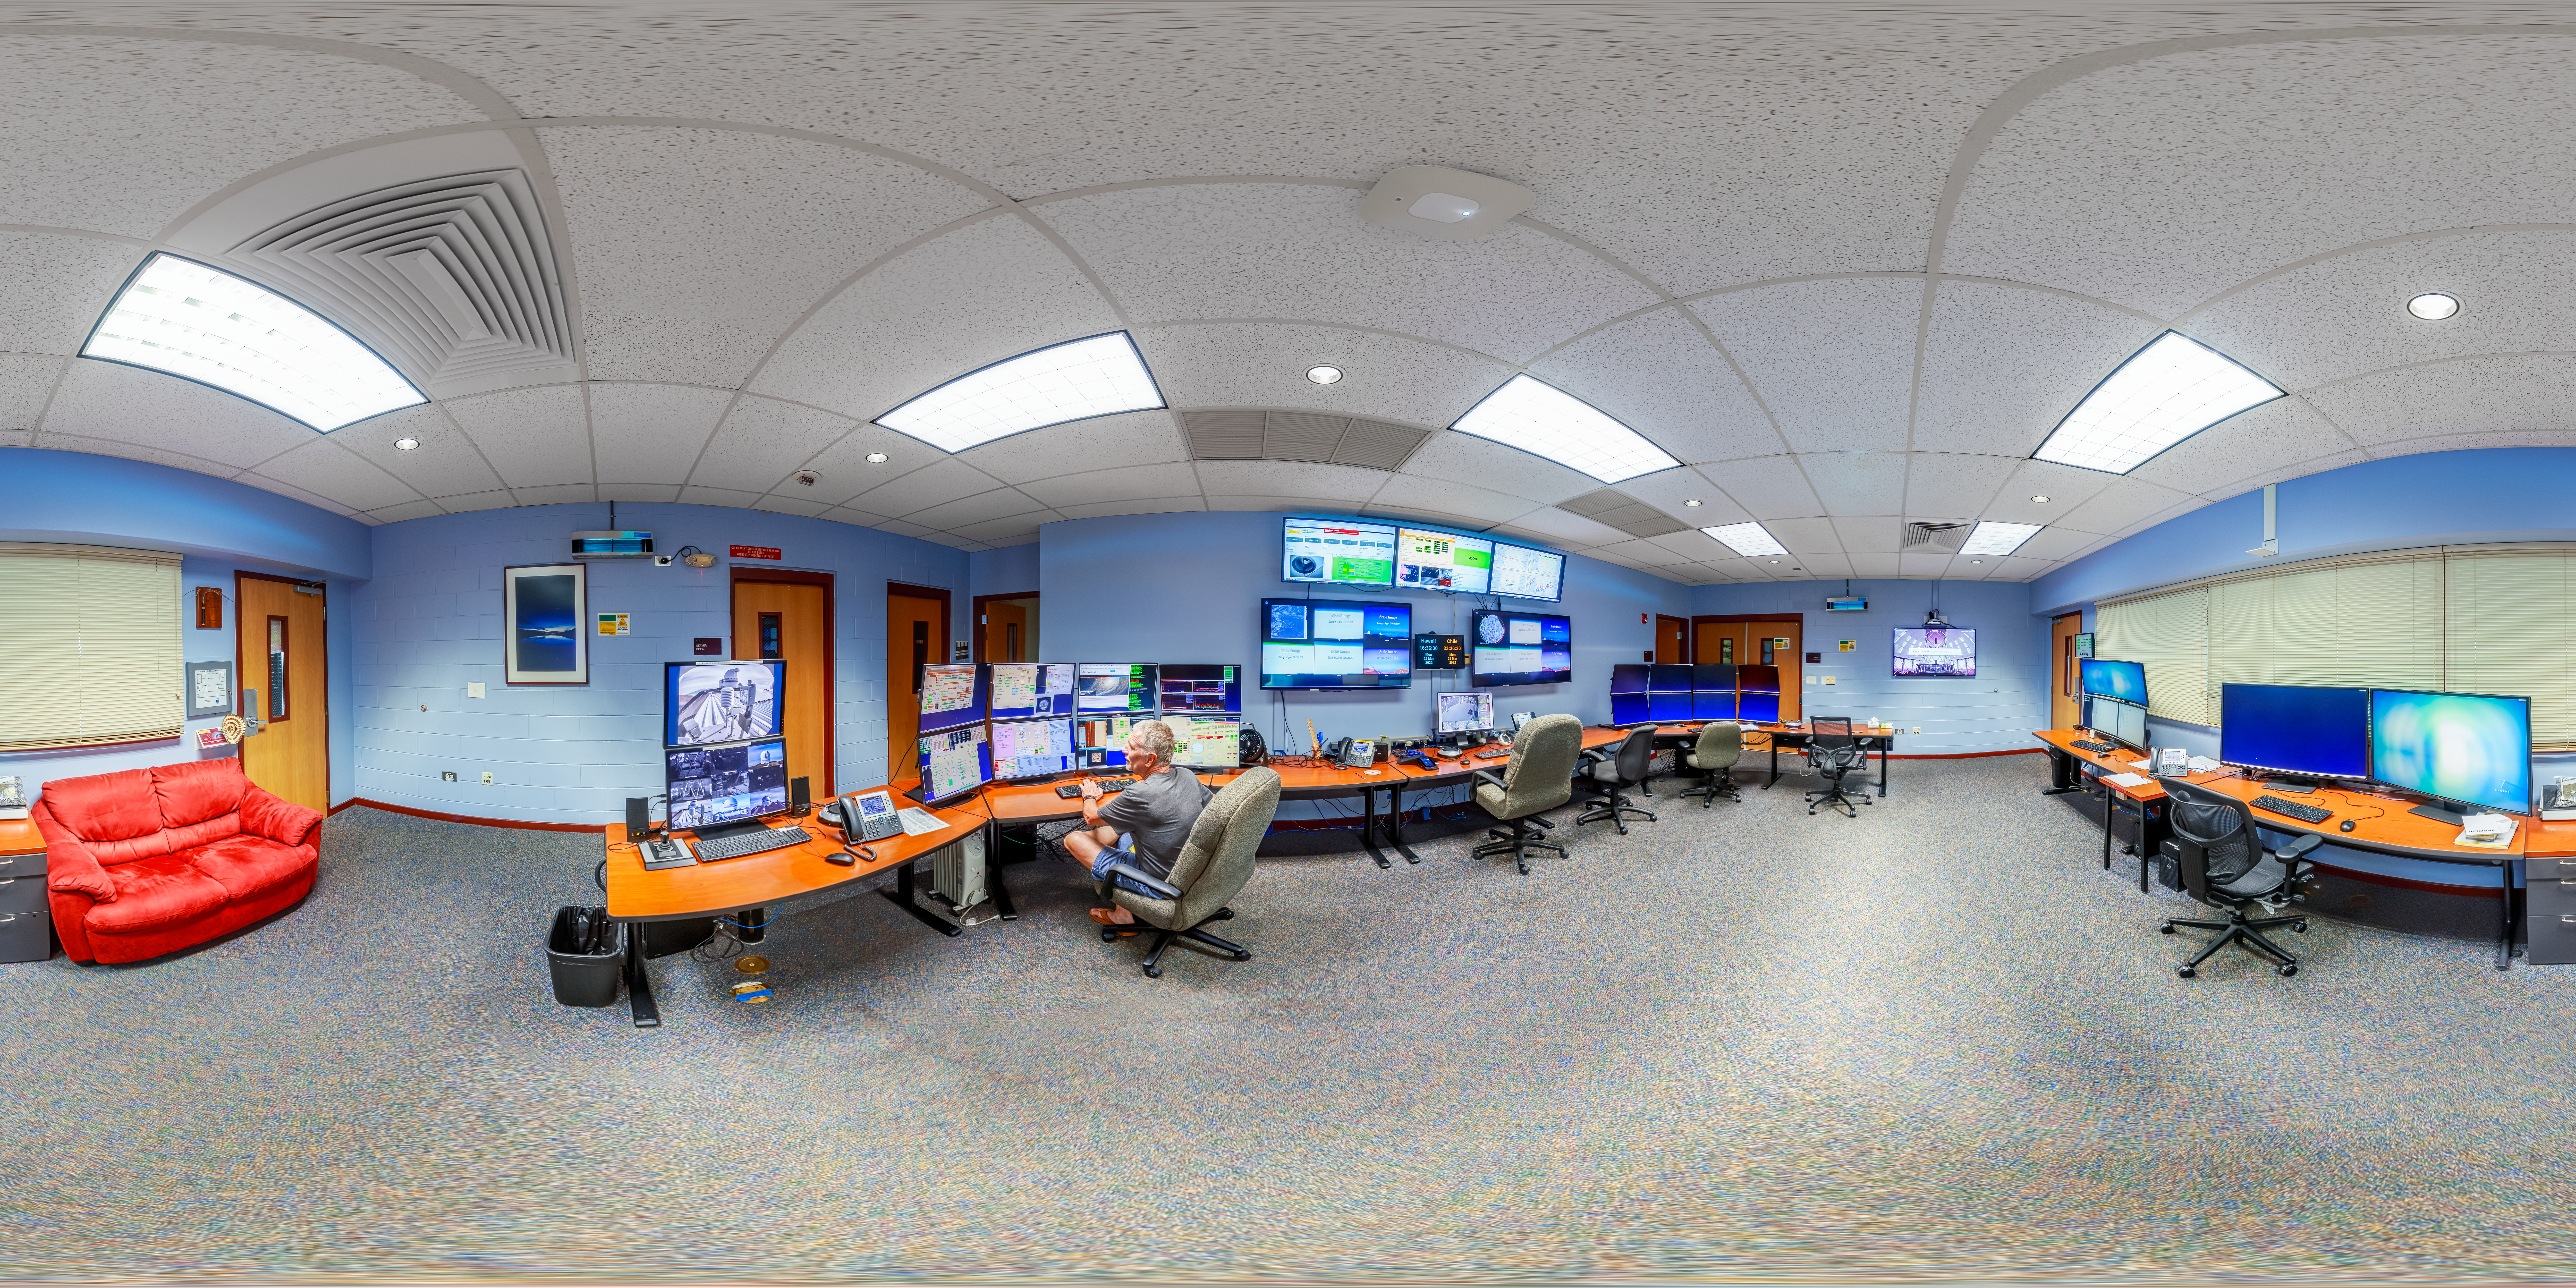

Hilo Base Facility Control Room 360 Panorama

A 360 panorama of the control room at Gemini North Hilo Base Facility in Hilo, Hawai‘i.

Credit: International Gemini Observatory/NOIRLab/NSF/AURA/ P. Horálek